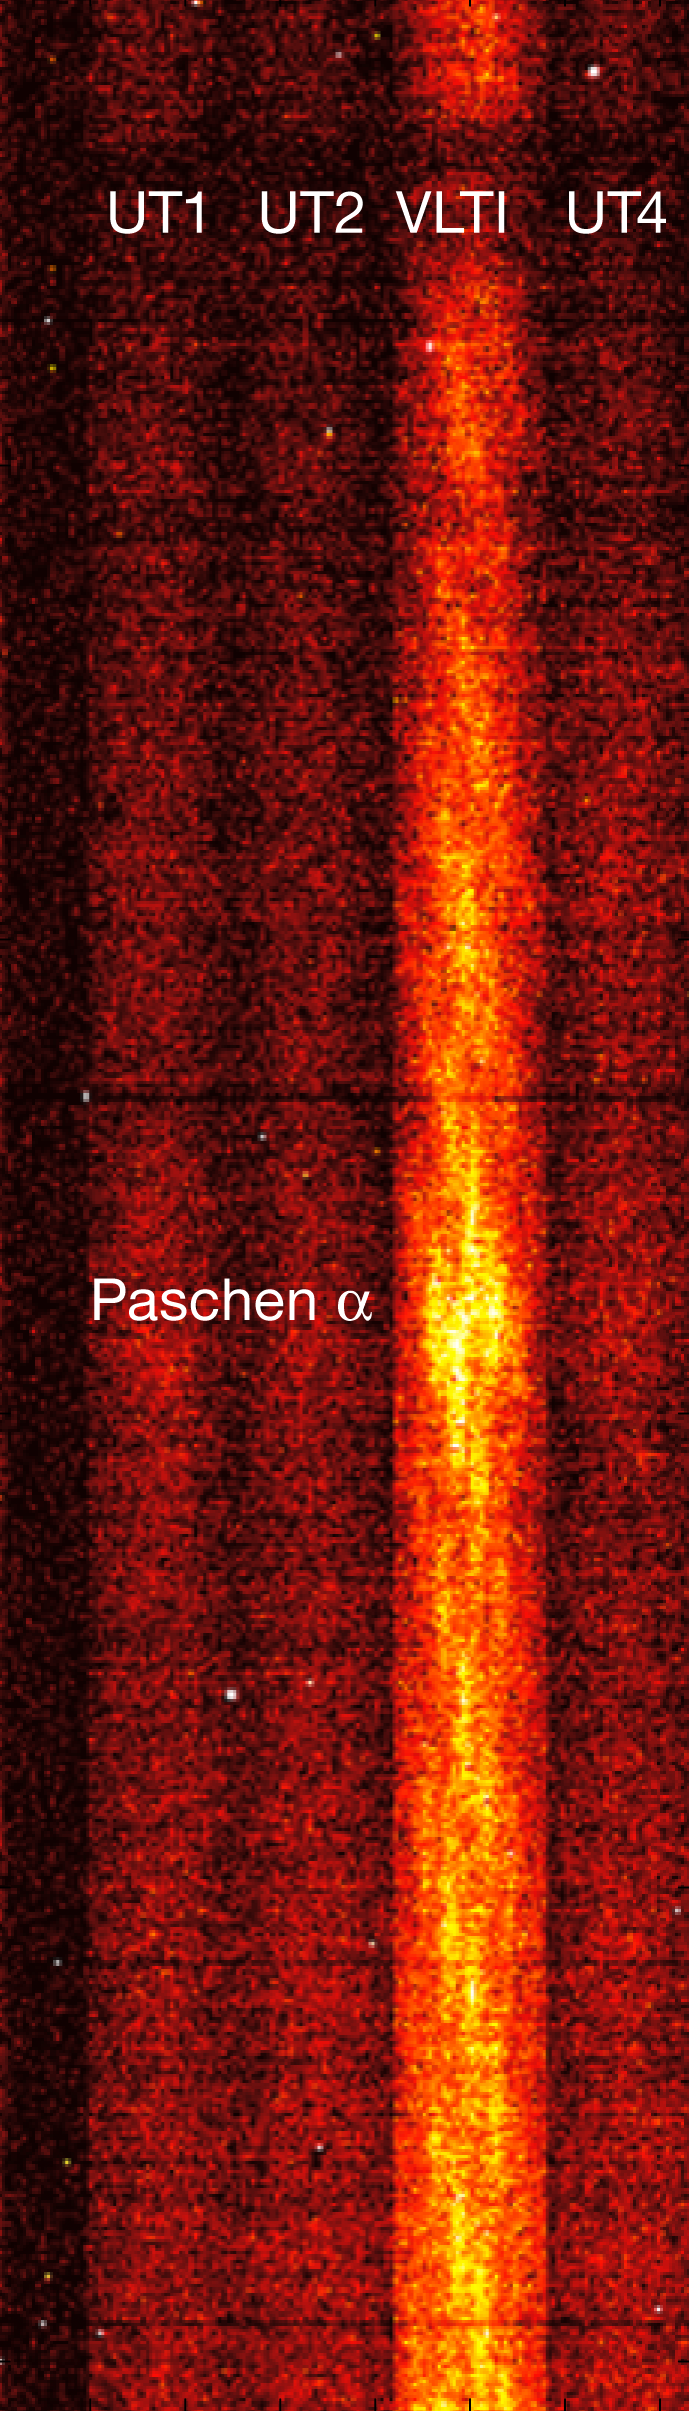

Interferometric fringes from an observation of 3C 273 with the VLTI

An interferometric observation of the quasar 3C 273 with the VLTI. The columns marked UT1, UT2, and UT4 show the data from the individual 8.2-metre Unit Telescopes, which were then combined interferometrically. The resultant fringes are shown in the column marked VLTI. The bright feature is the Paschen-α emission line from atomic hydrogen gas, redshifted to a wavelength of 2.17 µm due to the quasar’s distance of about two billion light-years.

This image is a rare example of a five-second exposure that reveals the fringes. In real use, multiple much shorter 0.3-second observations must be made. It is thanks to the new “blind observation mode” that these shorter exposures can be successfully combined.

Credit: ESO/A. Merand